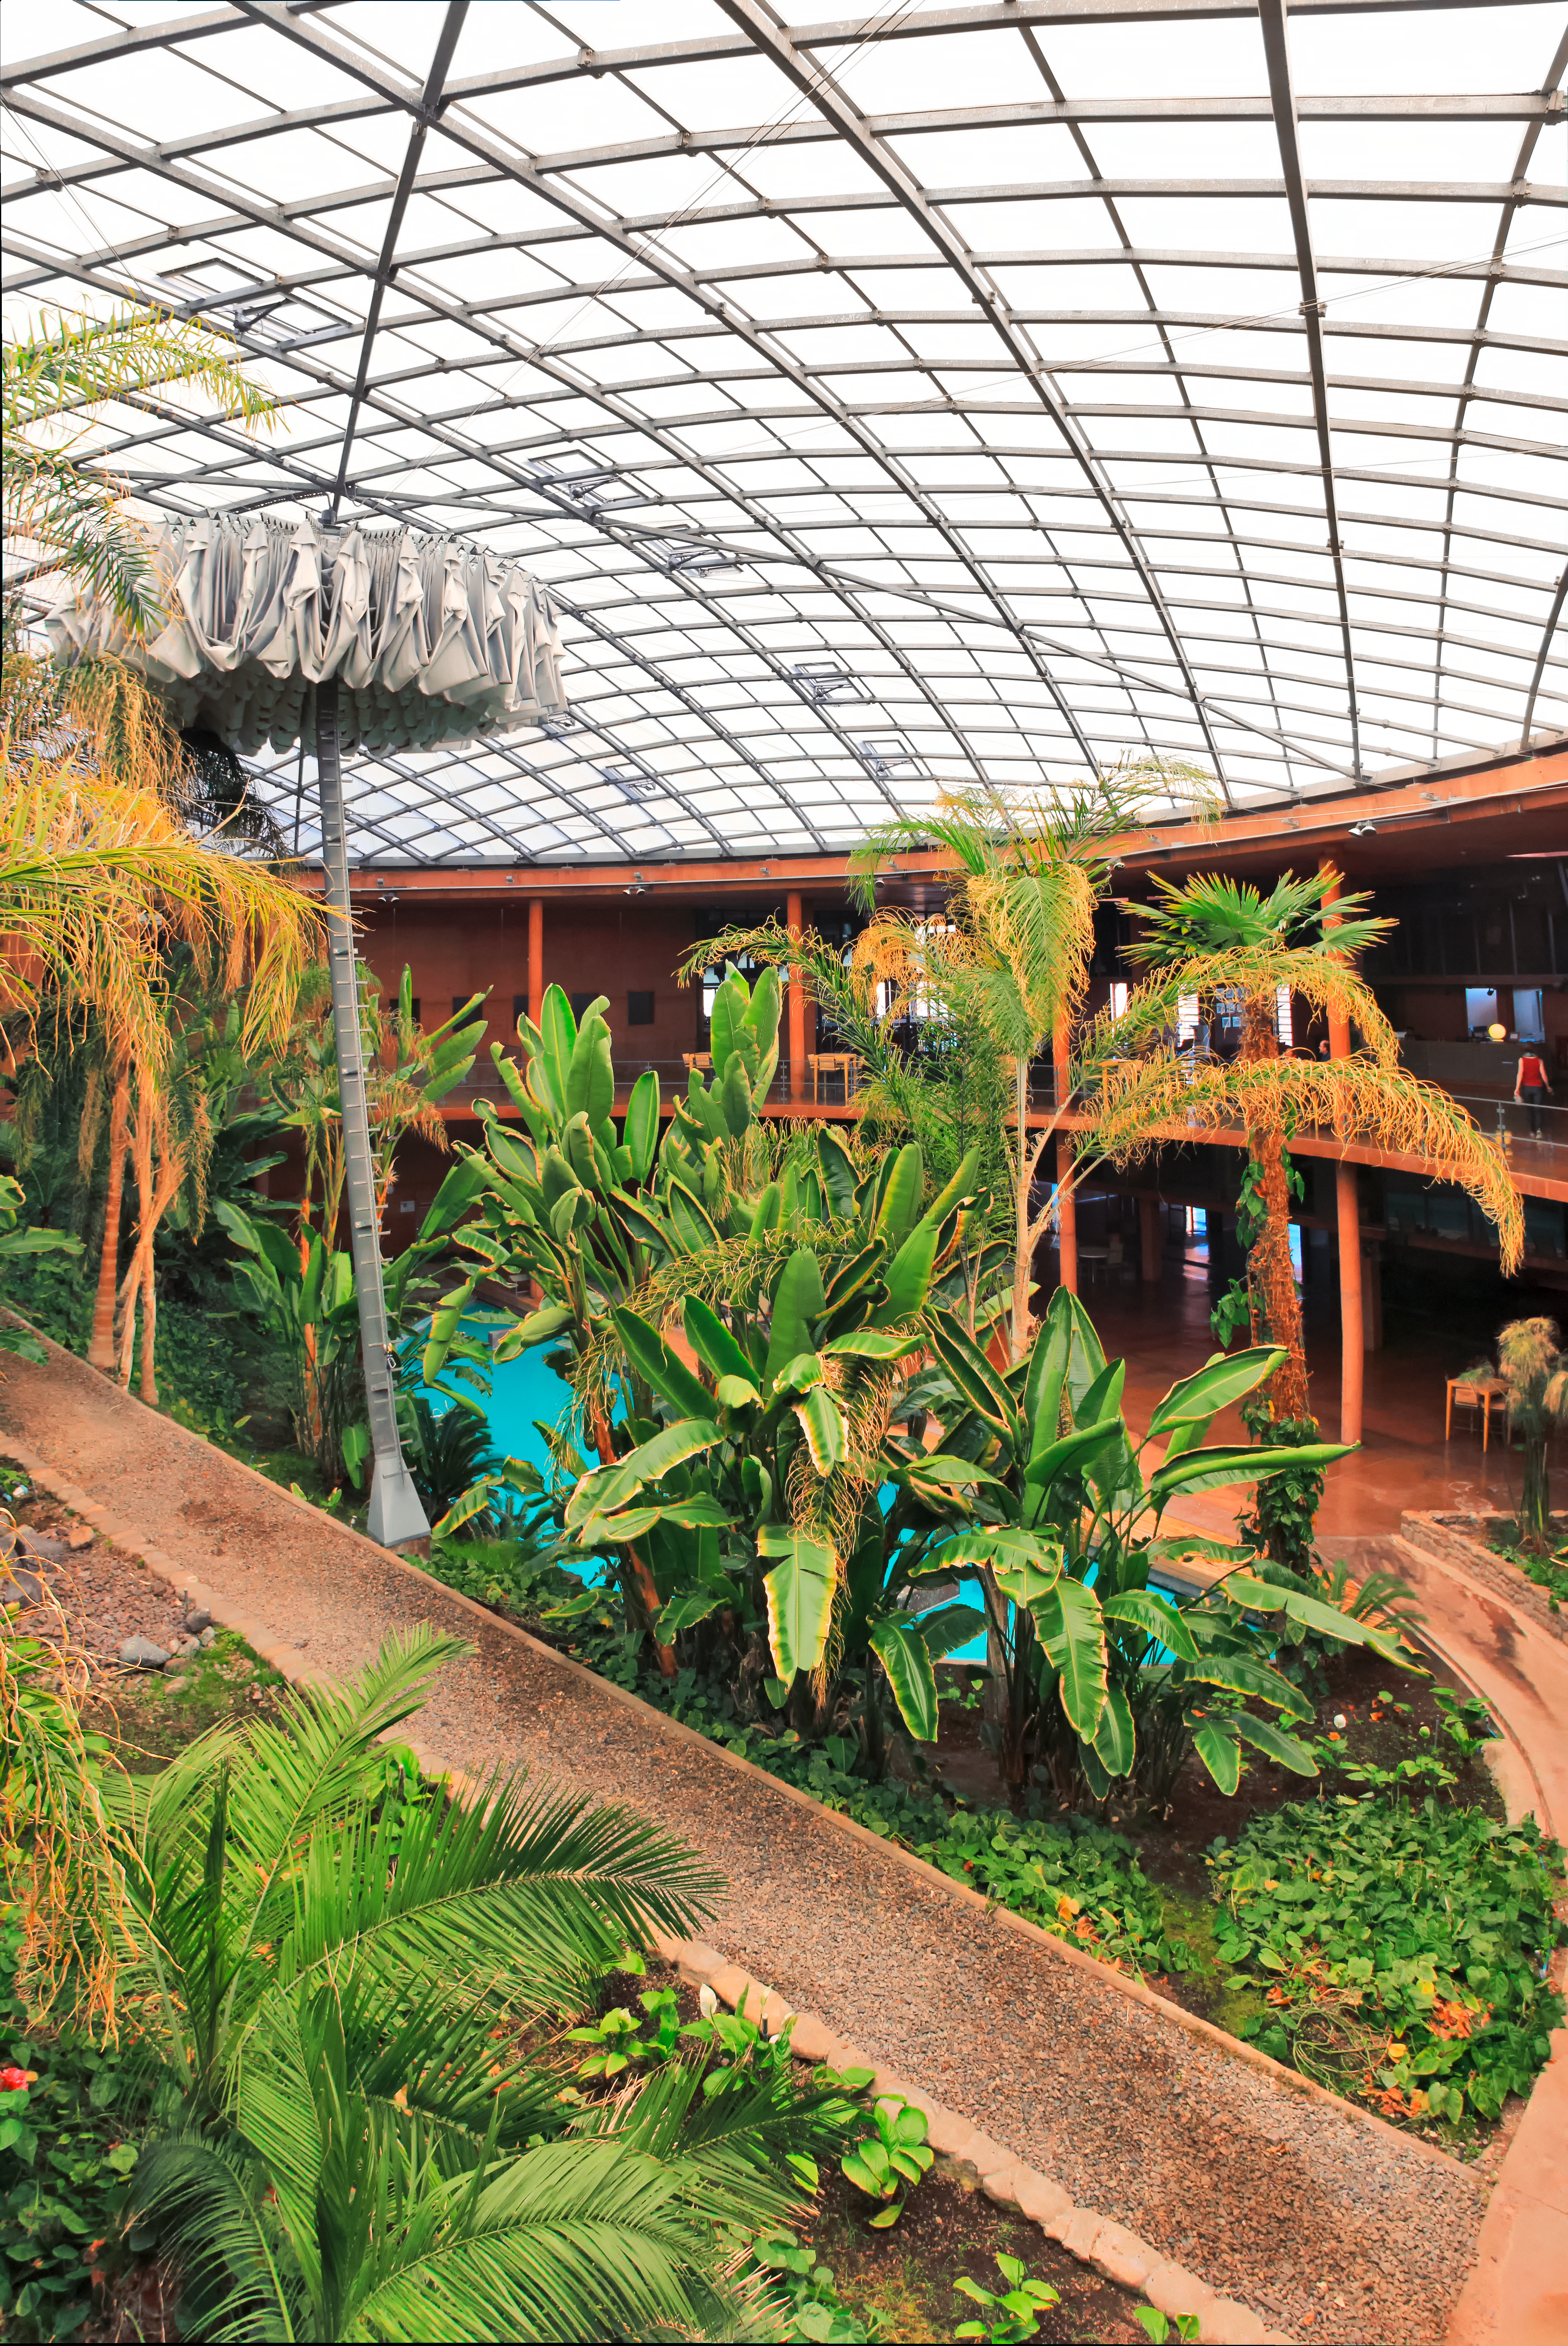

Under Residencia's dome

The recognisable dome of ESO's Paranal Residencia looms over an oasis, protected from the harsh external conditions. Located in the unforgiving Atacama Desert of northern Chile, the Residencia provides a relaxing environment for astronomers and support staff that come to visit and use the telescopes at ESO's Paranal Observatory.

Credit: D. Schreiner and S. Degezelle/ESO